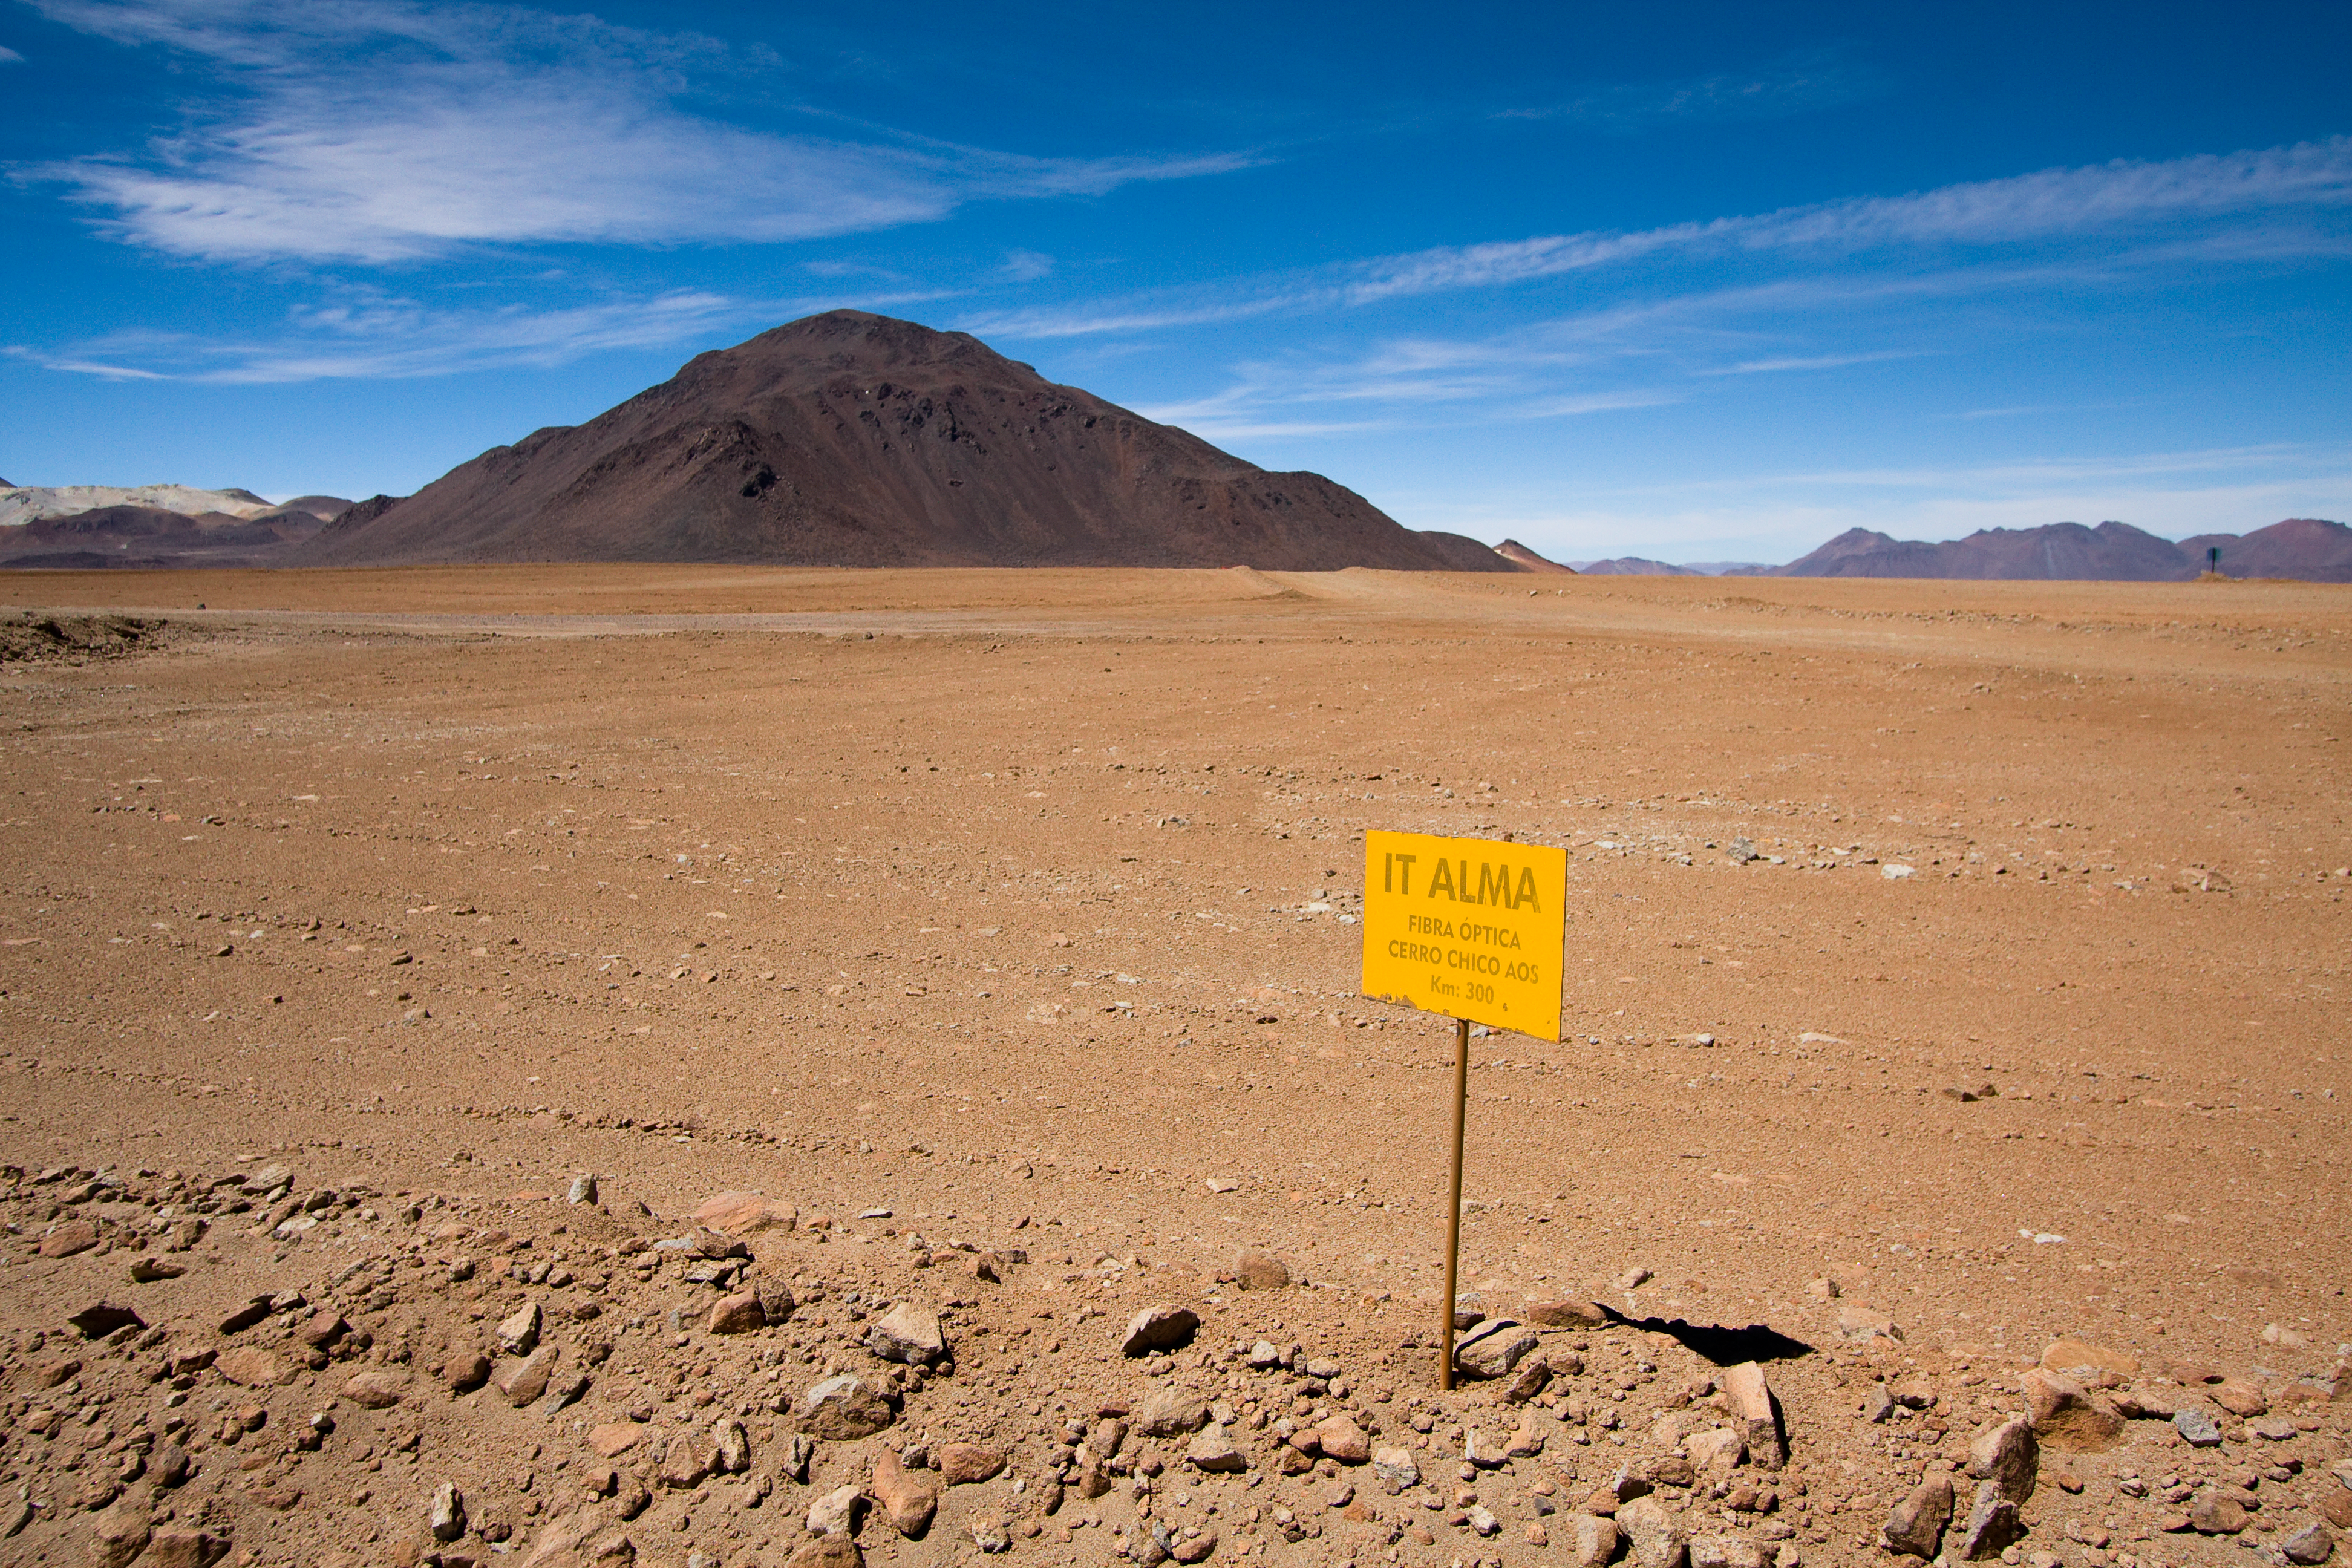

A sign on Chajnantor for ALMA optical fibre cable

A sign on Chajnantor plain 5000 m above sea level in the Chilean Andes indicates the location of an underground fibre optic cable for ALMA (Atacama Large Millimeter/submillimeter Array). ALMA is the largest ground-based astronomy project in existence, and will be comprised of a giant array of 12-m submillimetre quality antennas, with baselines of several kilometres. An additional, compact array of 7-m and 12-m antennas will complement the main array. Construction of ALMA started in 2003 and will be completed in 2012. The ALMA project is an international collaboration between Europe, East Asia and North America in cooperation with the Republic of Chile.

Credit: H. Sommer/ALMA (ESO/NAOJ/NRAO)